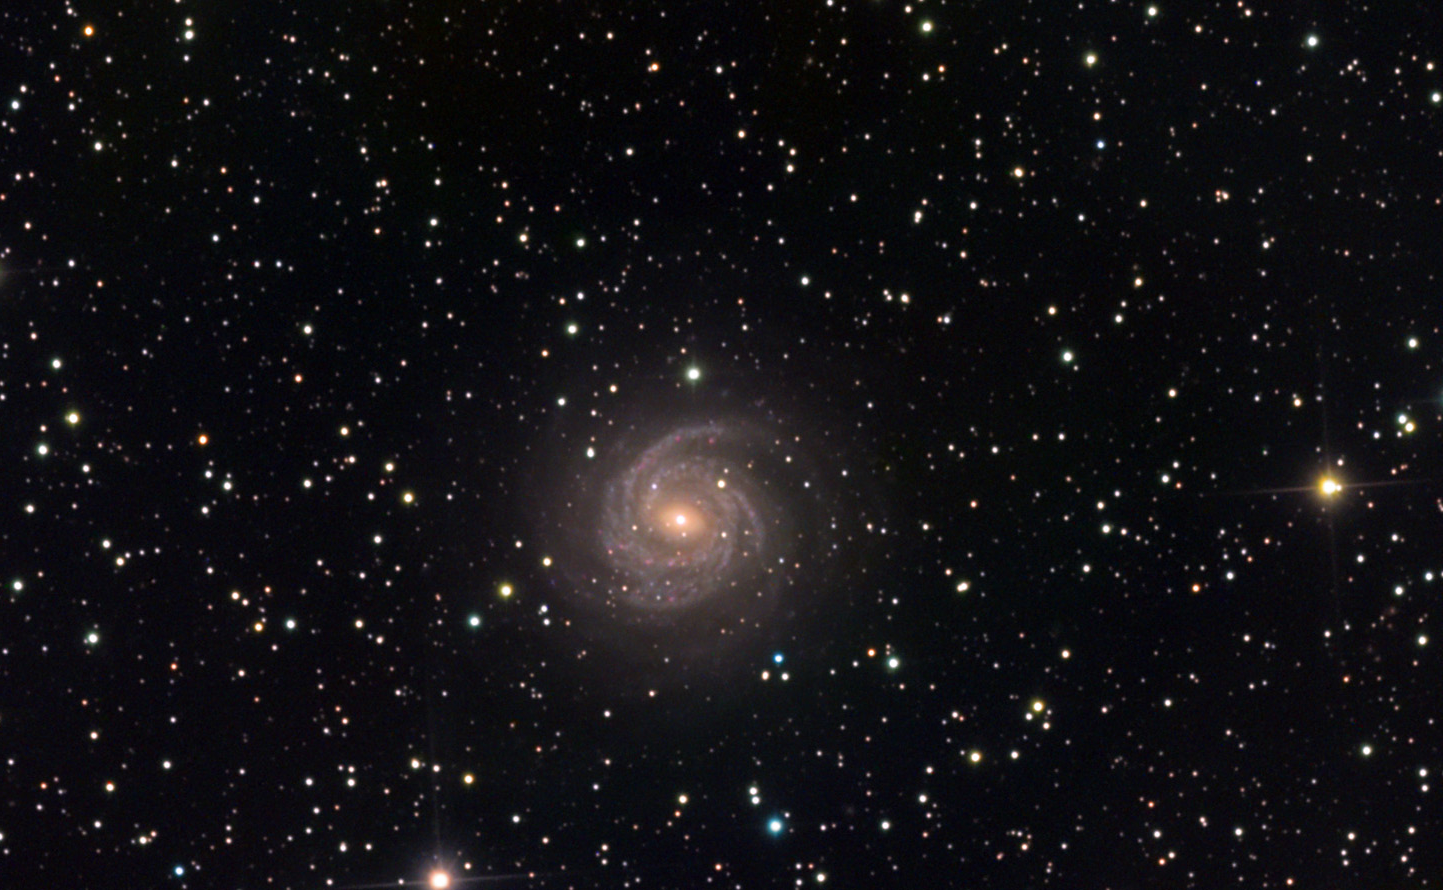

NGC 6814

A casual glance at the dark night sky seems to imply that most of the universe is accessible to us. The sky is filled with stars and even the most modest starcharts will show a region teeming with objects to be observed with binoculars and small telescopes. This is especially so in the direction of NGC 6814. When we look at this galaxy we are looking into and through an inner spiral arm of our own galaxy. Clouds of gas and dust billow and waft in the foreground of NGC 6814 which lies some 68 million light years away. Thus the reality is that many directions are dimmed or completely hidden from view due to the busy inner workings of our own home. We are lucky that NGC 6814 is an intrinsically bright galaxy and its light skirts some of the thickest clouds of the Milky Way. Not unlike the filtered sunlight of a hazy day, NGC 6814's light is dimmed and muted. Its spiral arms are bright blue with many the many punctuated pinks and reds of HII regions. Only the salient details of color and structure can be perceived in the image shown here. Astronomers have studied this galaxy extensively and have noted that its nuclear region changes in brightness on the order of weeks and months.

This image was taken as part of Advanced Observing Program (AOP) program at Kitt Peak Visitor Center during 2014.

Credit: KPNO/NOIRLab/NSF/AURA/Eric Africa/Adam Block